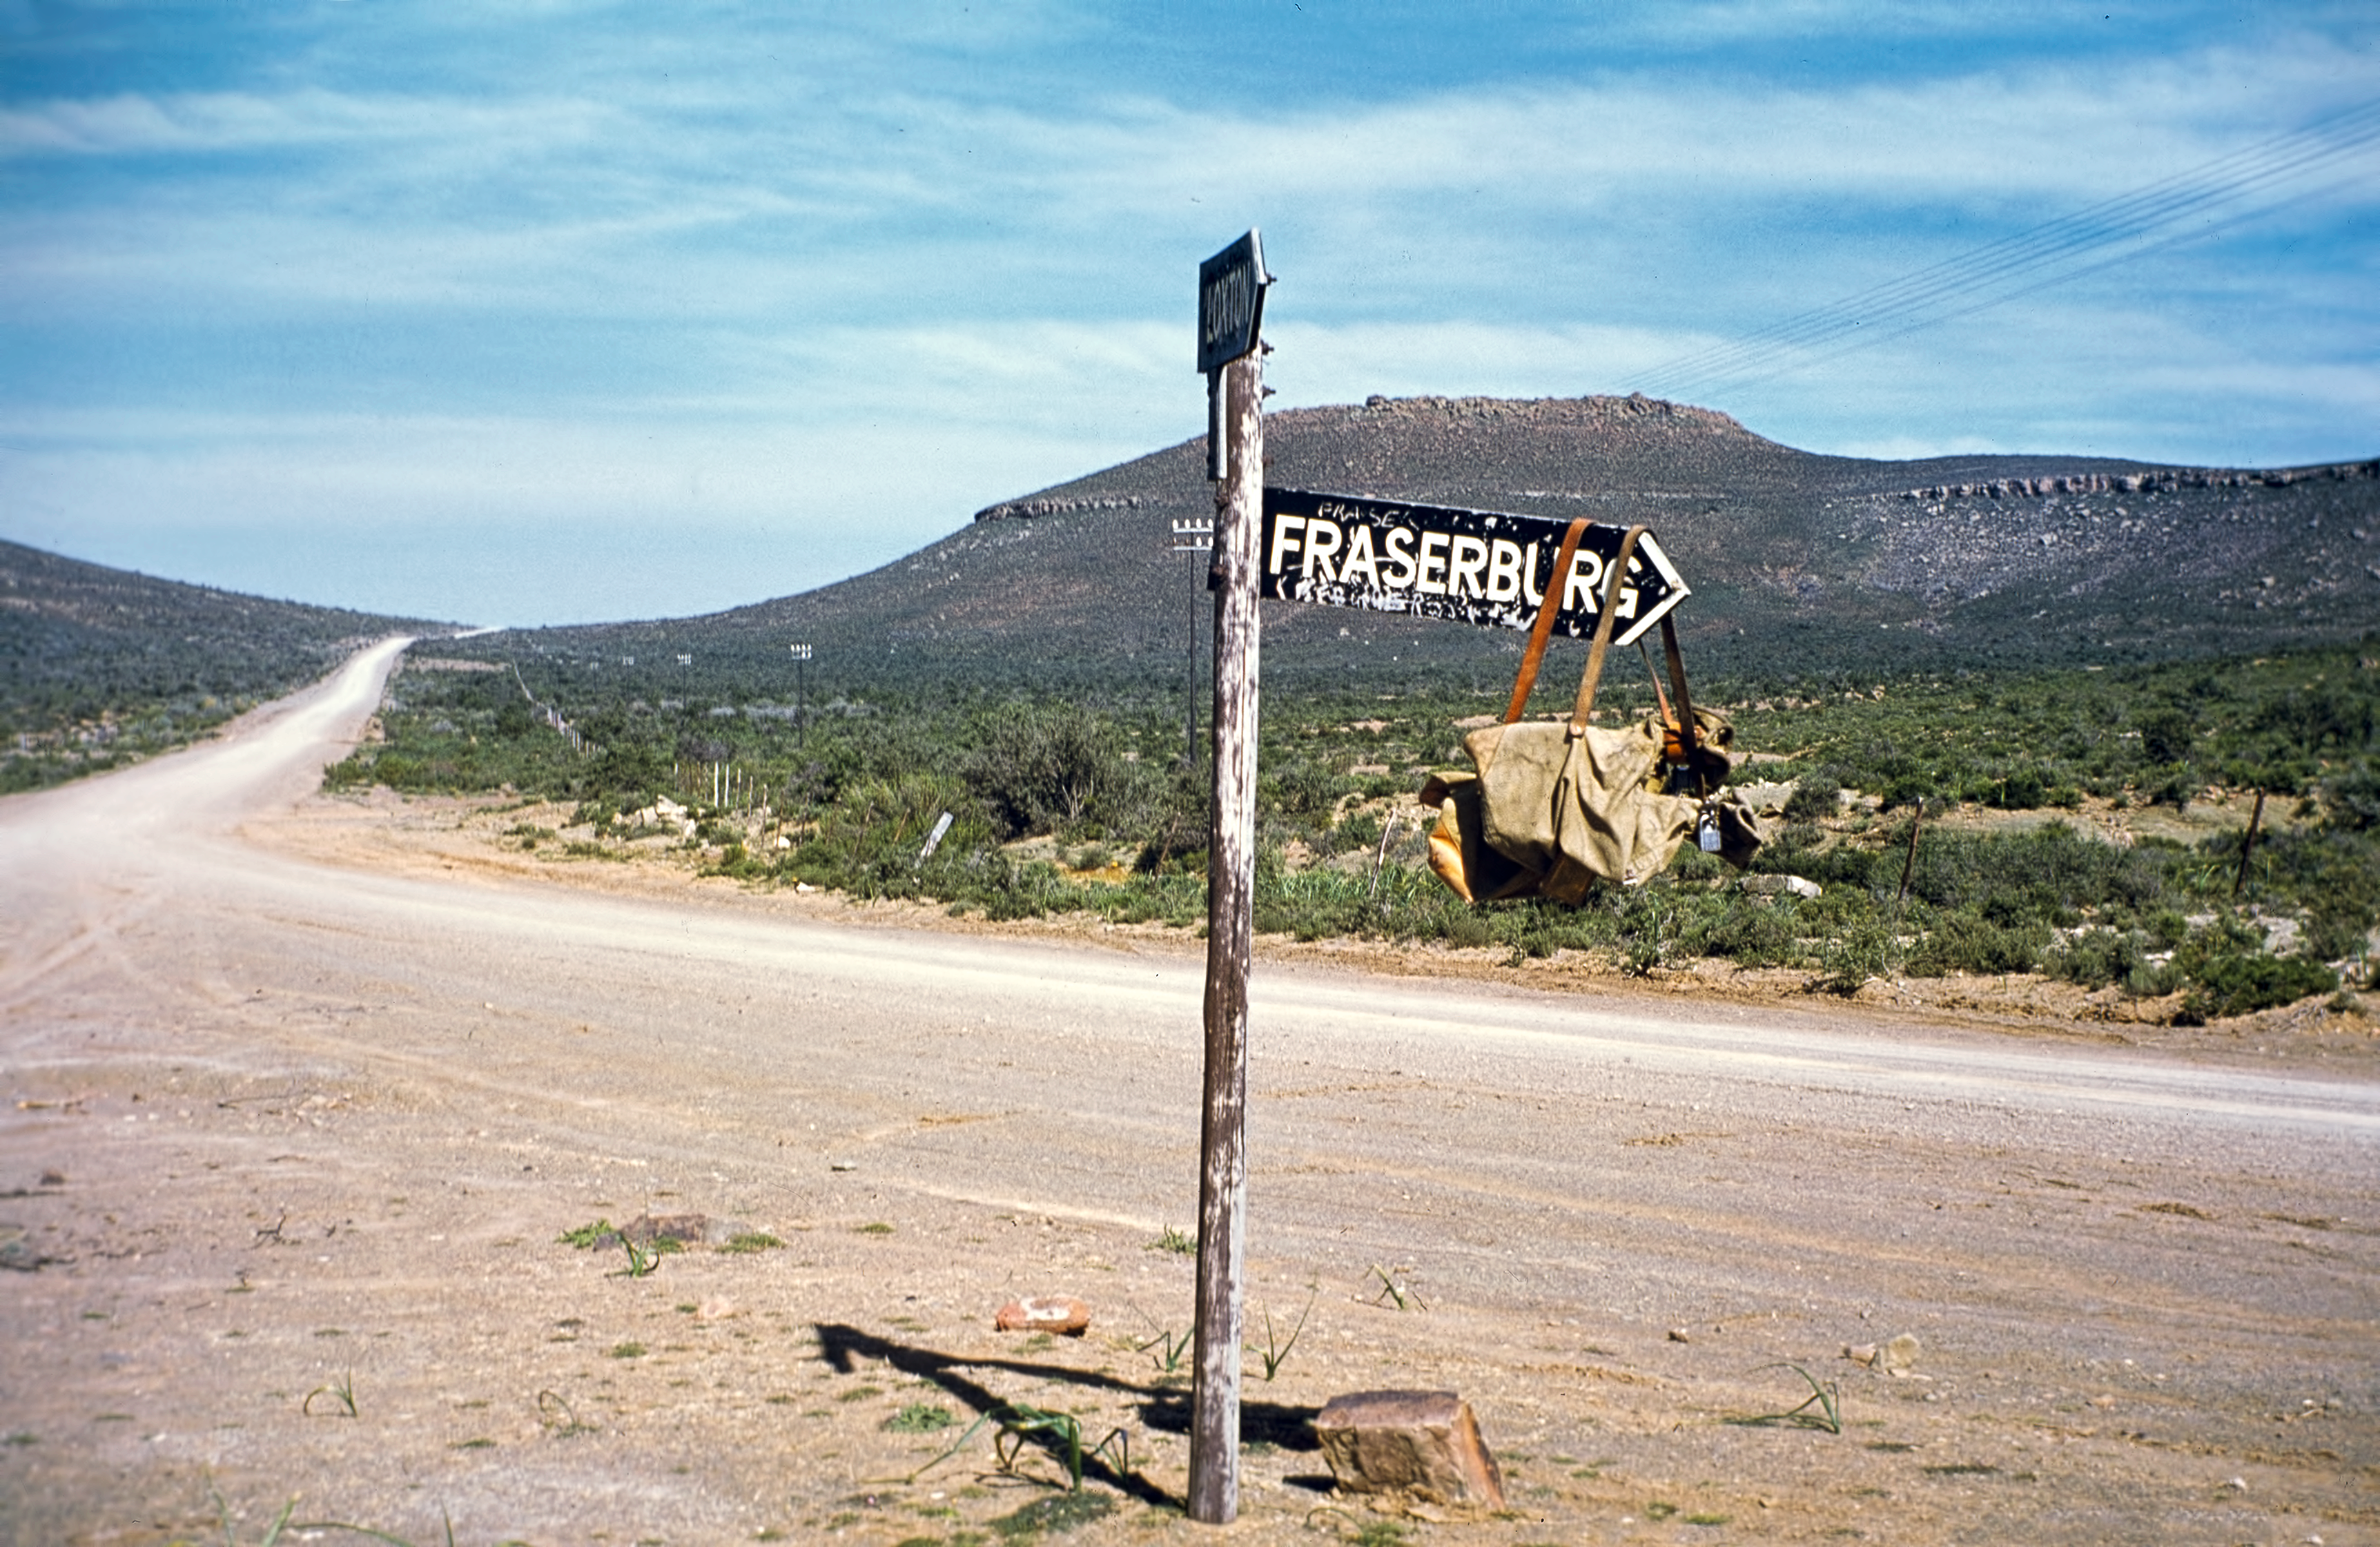

A precursor of ESO's diplo-bag?

The mail box is simply hung on a signpost at a road-fork. Photo taken during the ESO site testing campaign in South Africa, in 1961.

Credit: ESO/W. Schlosser